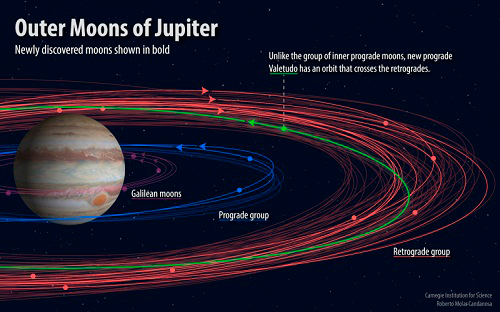

Gemini Confirms Maverick New Moon of Jupiter

Credit: Carnegie Institute for Science